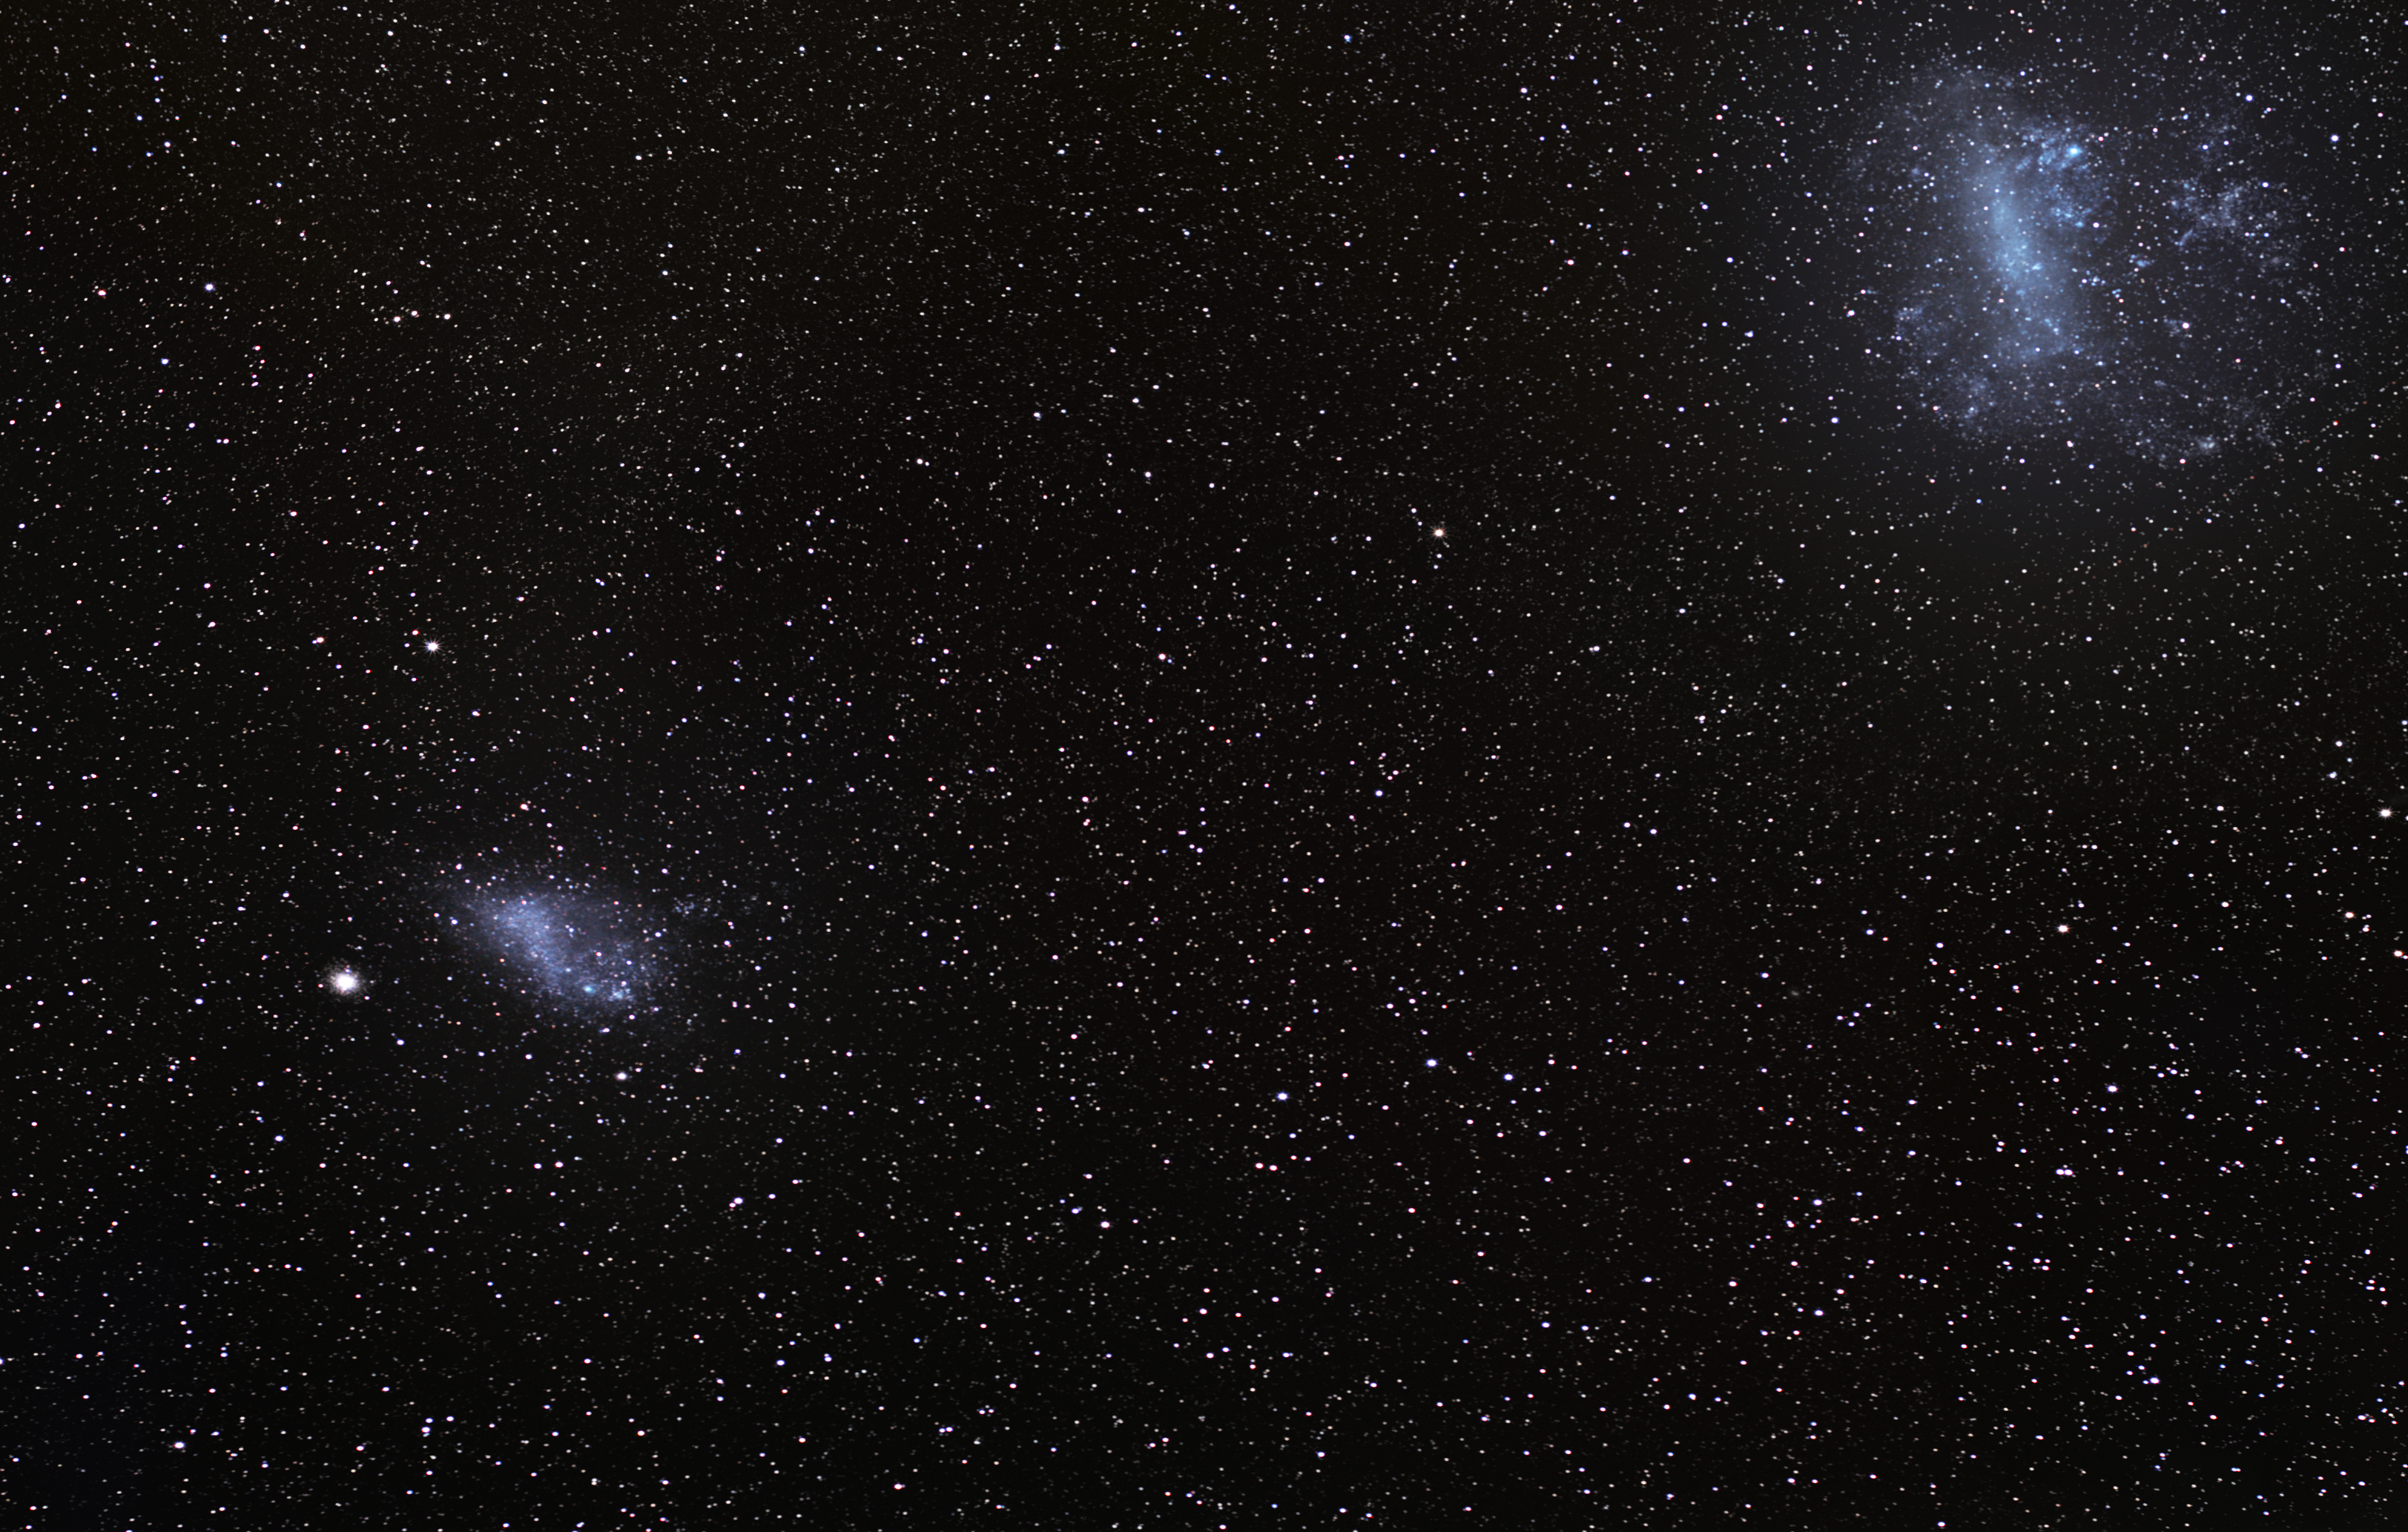

Magellanic Clouds ― irregular dwarf galaxies

Seen from the southern skies, the Large and Small Magellanic Clouds (the LMC and SMC, respectively) are bright patches in the sky. These two irregular dwarf galaxies, together with our Milky Way Galaxy, belong to the so-called Local Group of galaxies. Astronomers once thought that the two Magellanic Clouds orbited the Milky Way, but recent research suggests this is not the case, and that they are in fact on their first pass by the Milky Way.

The LMC, lying at a distance of 160 000 light-years, and its neighbour the SMC, some 200,000 light-years away, are among the largest distant objects we can observe with the unaided eye. Both galaxies have notable bar features across their central discs, although the very strong tidal forces exerted by the Milky Way have distorted the galaxies considerably. The mutual gravitational pull of the three interacting galaxies has drawn out long streams of neutral hydrogen that interlink the three galaxies.

On 23 February 1987 the LMC hosted a dramatic cosmic explosion when a supernova (SN 1987A) ignited near the Tarantula Nebula. SN 1987A ranks among the brightest and closest events of this kind ever observed in recorded history.

Al Sufi, the Persian astronomer, described the LMC for the first time in his Book of Fixed Stars in AD 964. He called it Al Bakr, describing it as the White Ox of southern Arabia. Referred to in some older books as Nubecula Major and Minor, the Clouds take their modern name from the explorer Ferdinand Magellan, who first recorded their existence on his voyage of circumnavigation in 1519–22, and brought news of them to Europe; although a letter written by Amerigo Vespucci during his third voyage about 1503–4 may refer to them indirectly.

Credit: ESO/S. Brunier